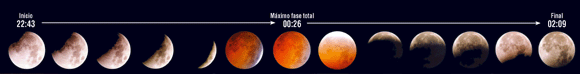

Eclipses Llunares

Eclipses Lunares

Credit: ESO